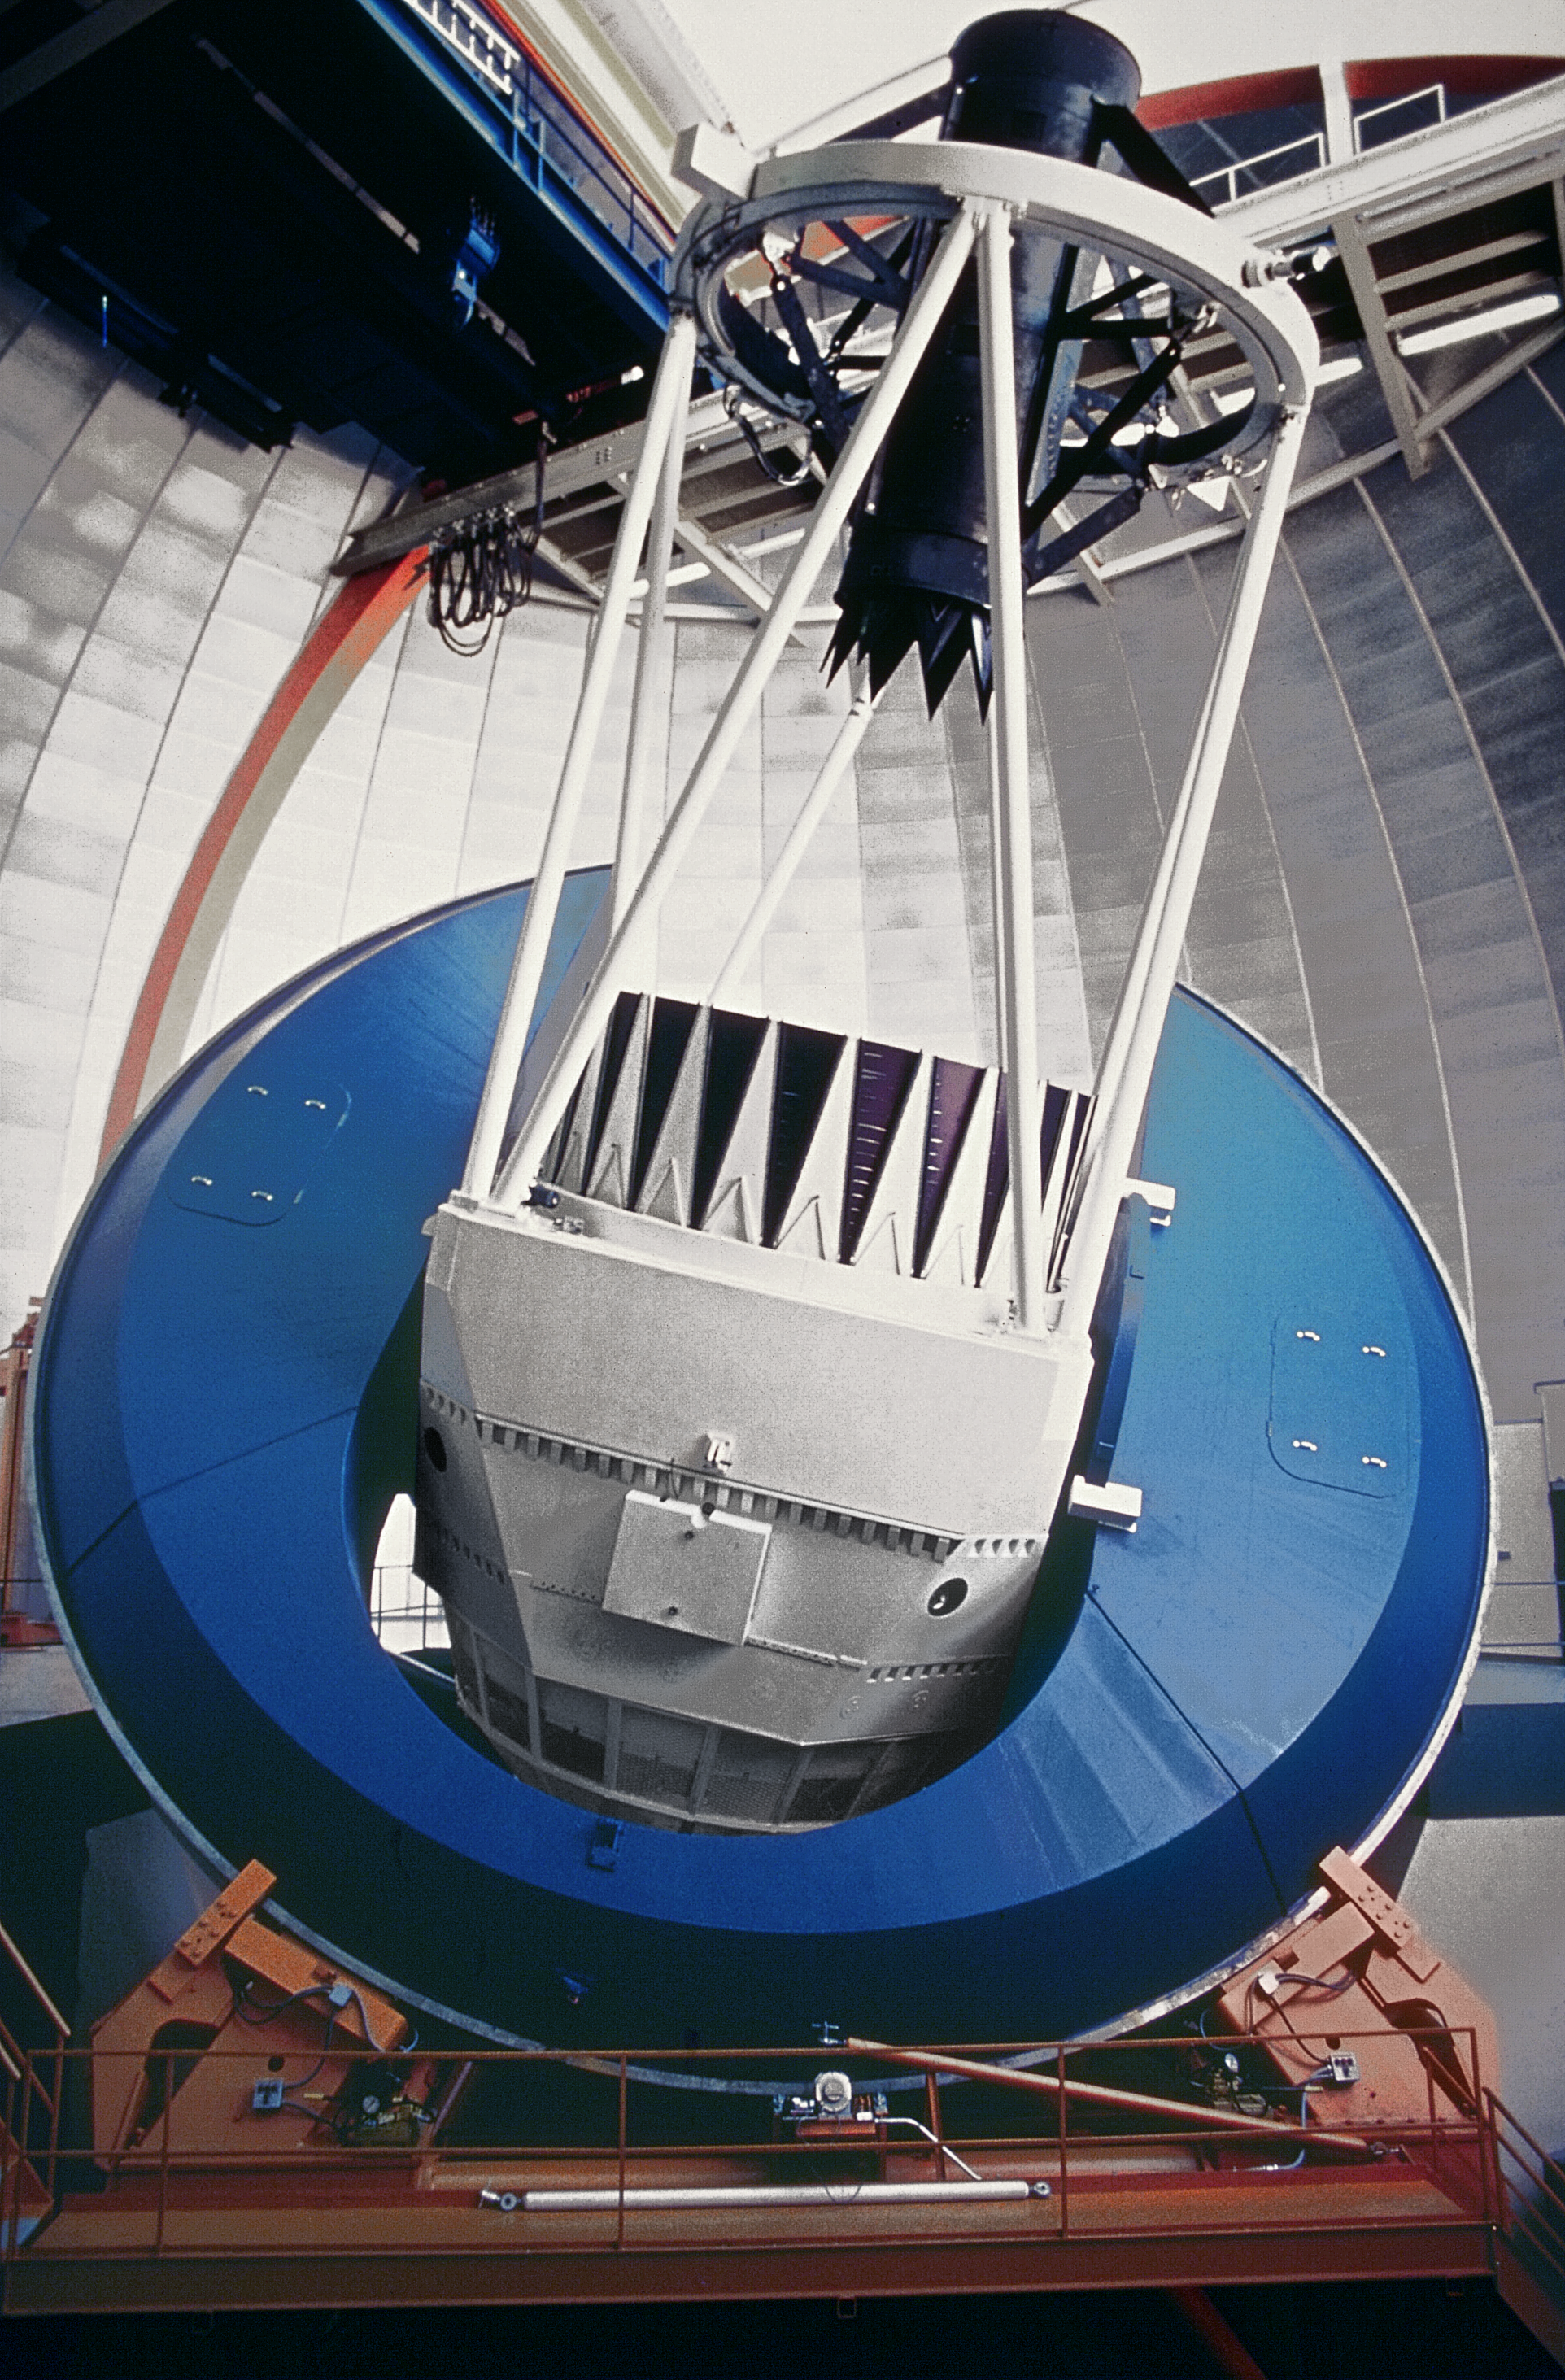

The Nicholas U. Mayall 4-meter Telescope interior

The Nicholas U. Mayall 4-meter Telescope interior.

Credit: KPNO/NOIRLab/NSF/AURA/P. Marenfeld